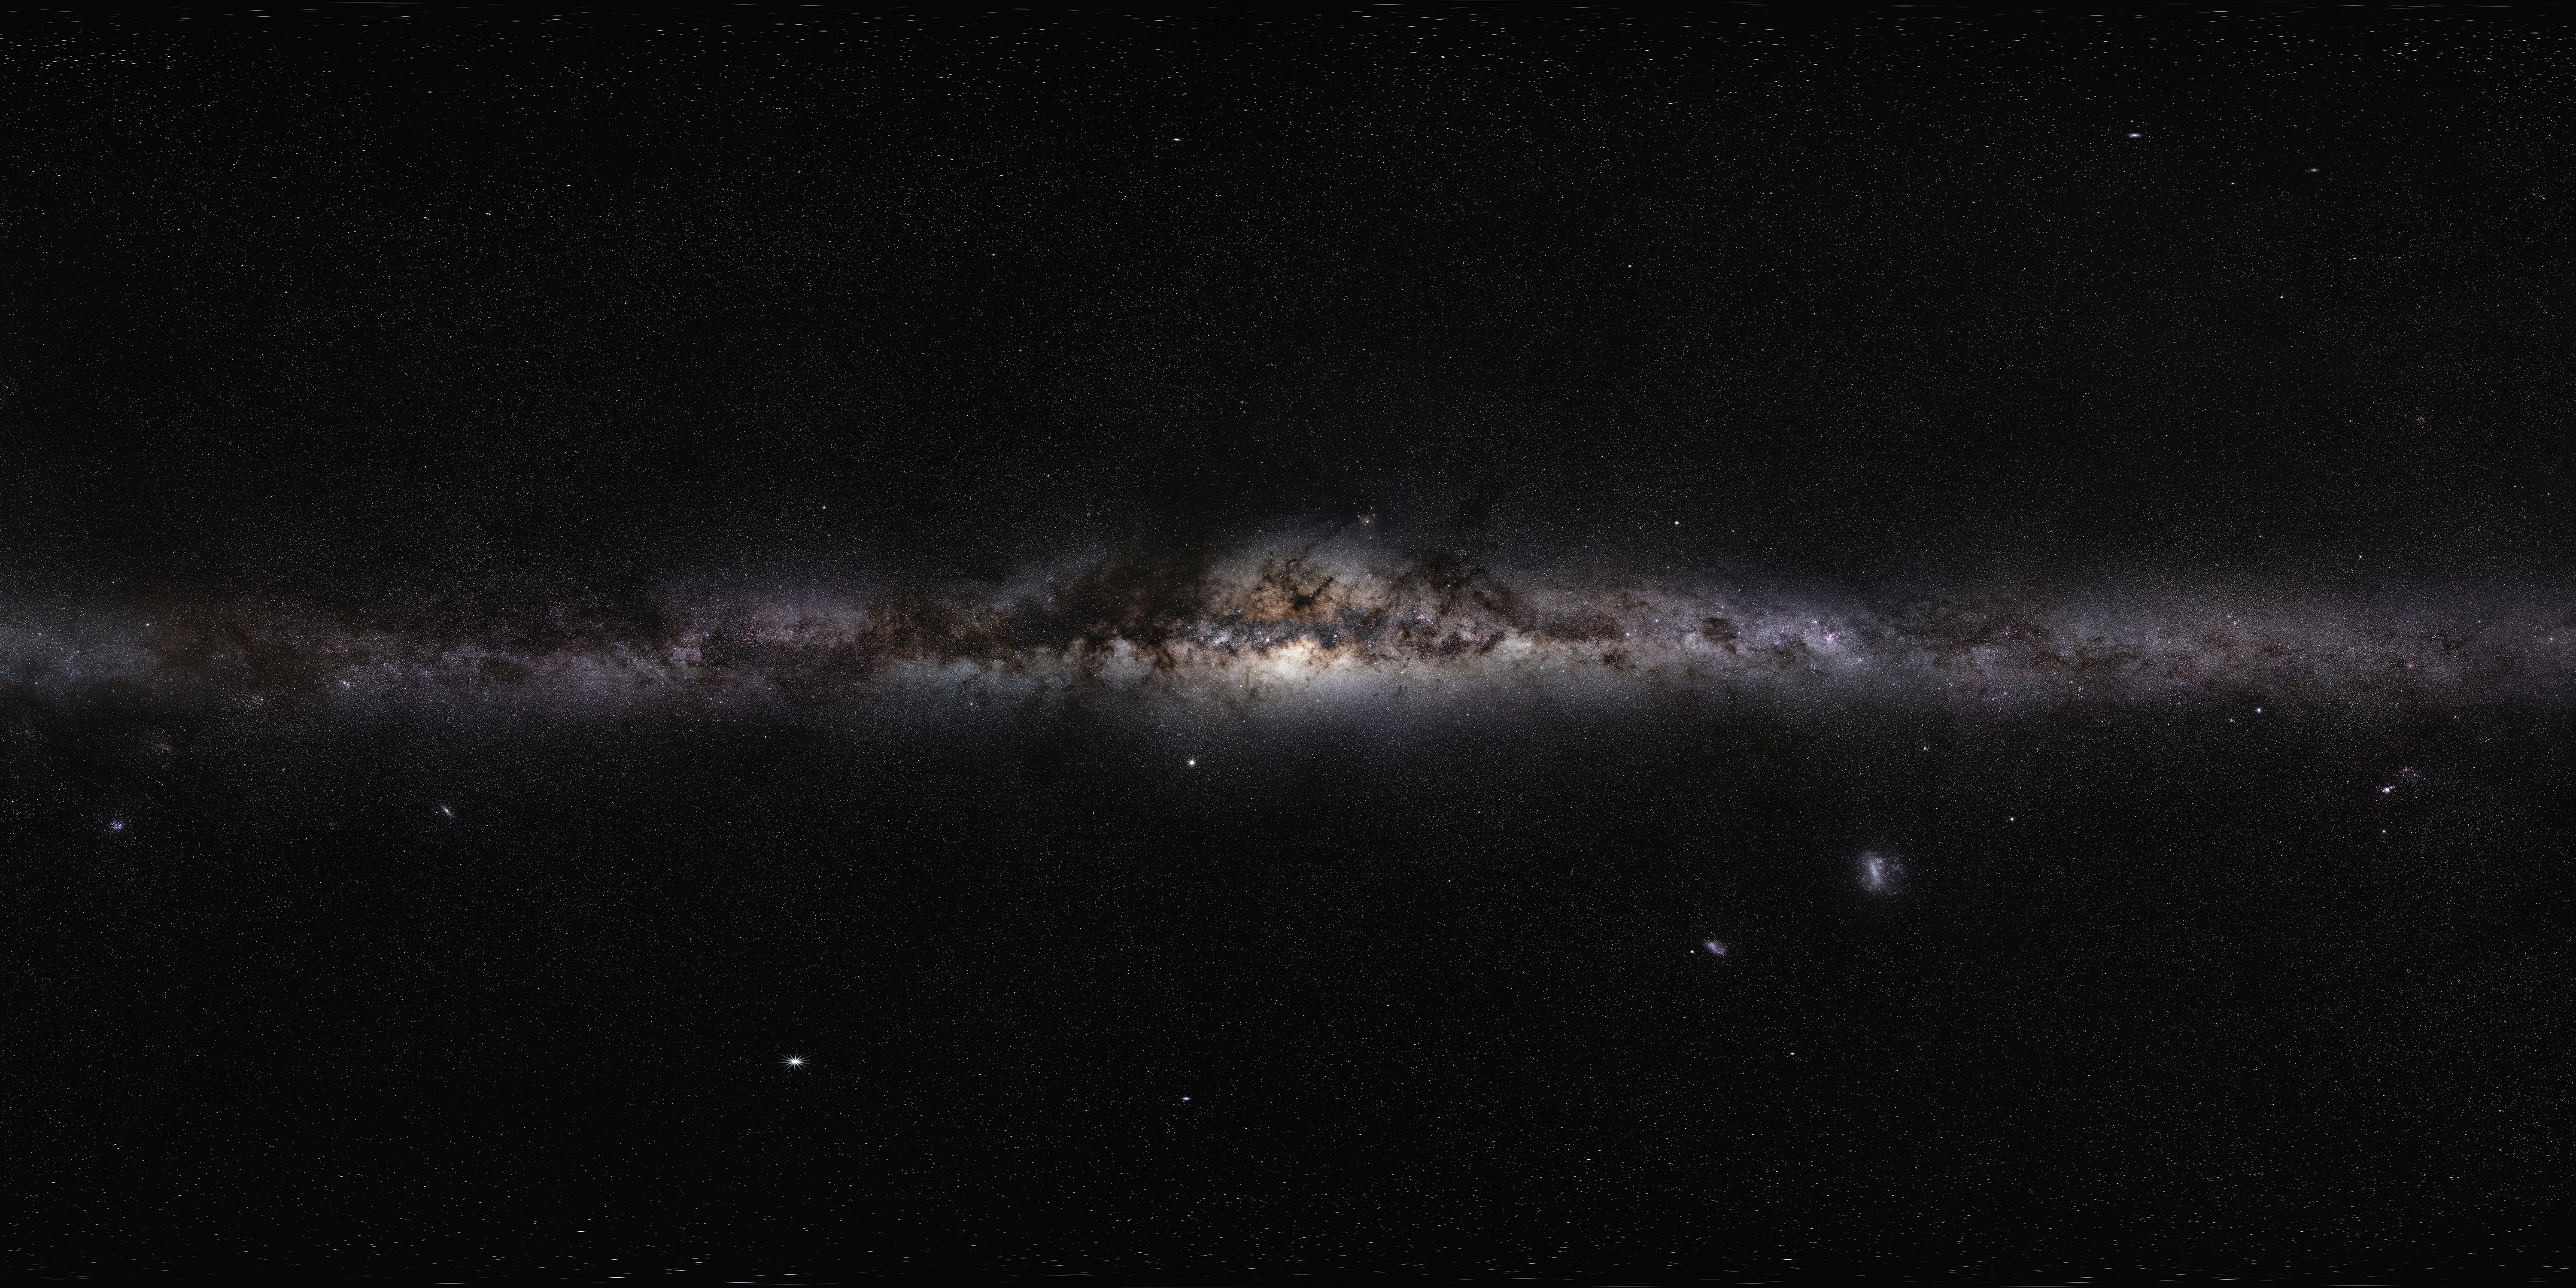

The Milky Way panorama

This magnificent 360-degree panoramic image, covering the entire southern and northern celestial sphere, reveals the cosmic landscape that surrounds our tiny blue planet. This gorgeous starscape serves as the first of three extremely high-resolution images featured in the GigaGalaxy Zoom project, launched by ESO within the framework of the International Year of Astronomy 2009 (IYA2009). The plane of our Milky Way Galaxy, which we see edge-on from our perspective on Earth, cuts a luminous swath across the image. The projection used in GigaGalaxy Zoom place the viewer in front of our Galaxy with the Galactic Plane running horizontally through the image — almost as if we were looking at the Milky Way from the outside. From this vantage point, the general components of our spiral galaxy come clearly into view, including its disc, marbled with both dark and glowing nebulae, which harbours bright, young stars, as well as the Galaxy’s central bulge and its satellite galaxies. As filming extended over several months, objects from the Solar System came and went through the star fields, with bright planets such as Venus and Jupiter. For copyright reasons, we cannot provide here the full 800-million-pixel original image, which can be requested from Serge Brunier. The high resolution image provided here contains 18 million pixels.

Credit: ESO/S. Brunier